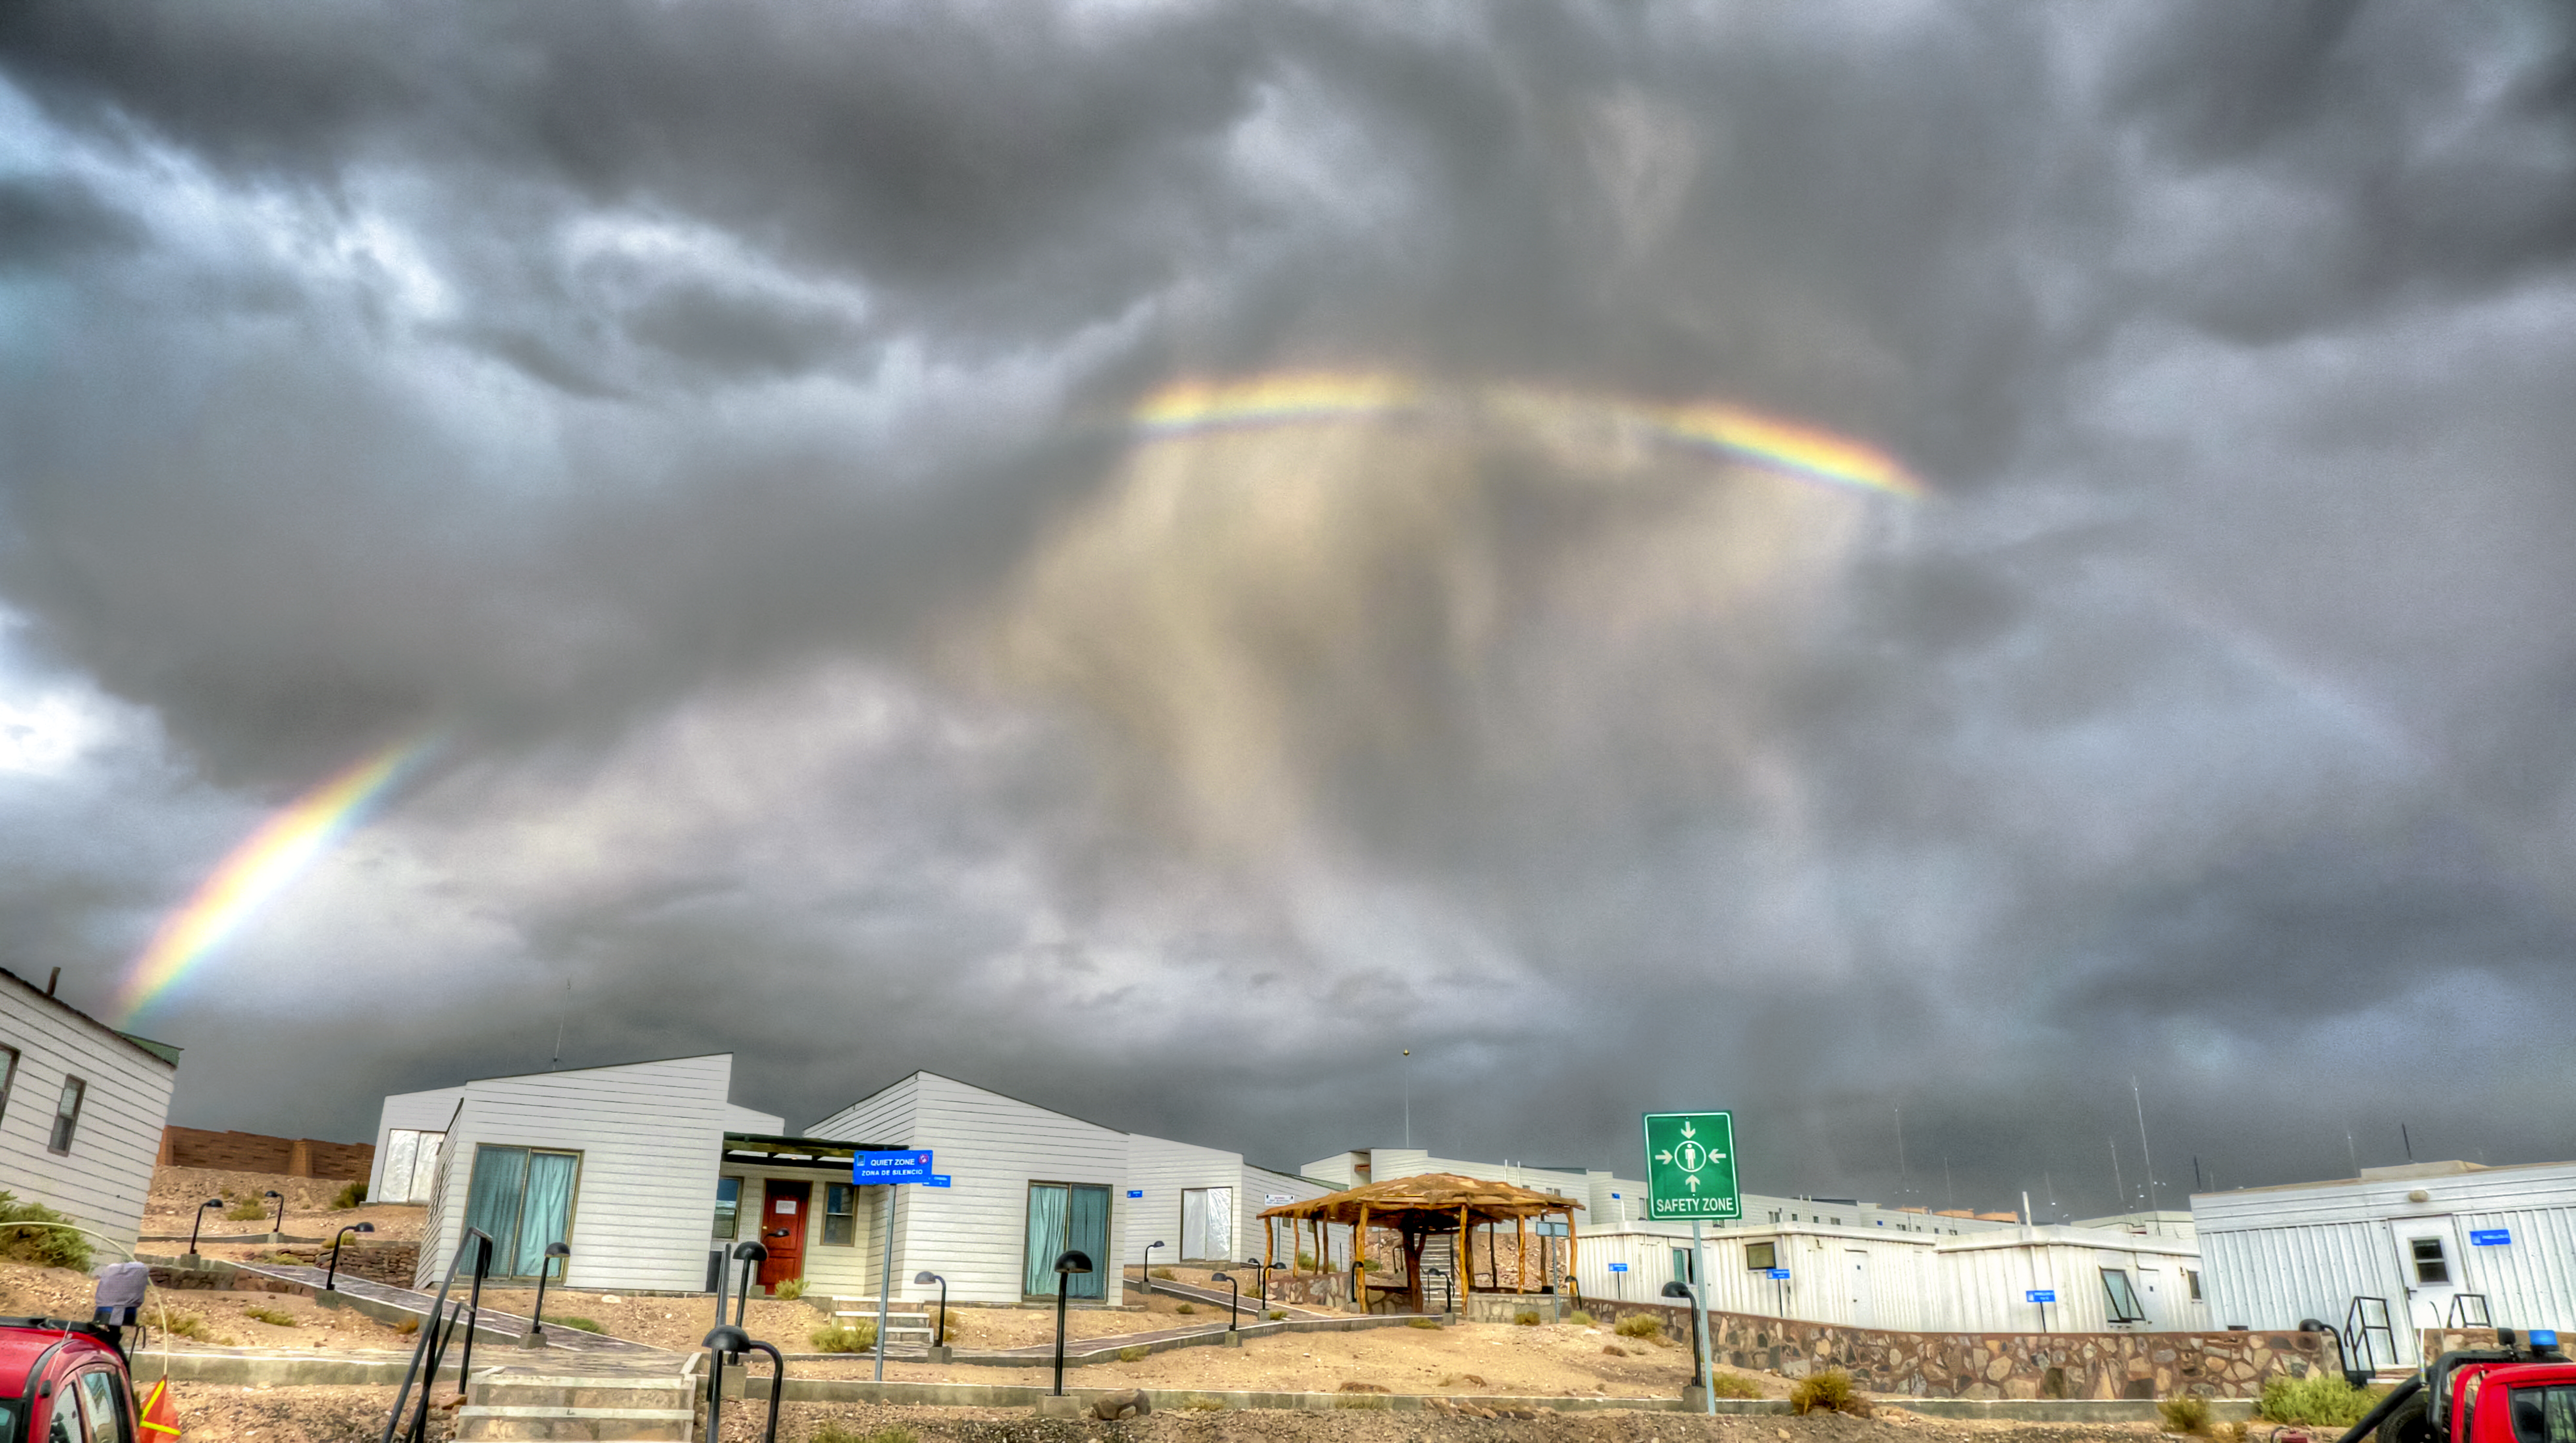

Rainbow over ALMA OSF

A beautiful bright rainbow spans over the ALMA Operations Support Facility (OSF), which is located at an altitude of 2,900 metres.

Credit: J. Velásquez/ESO